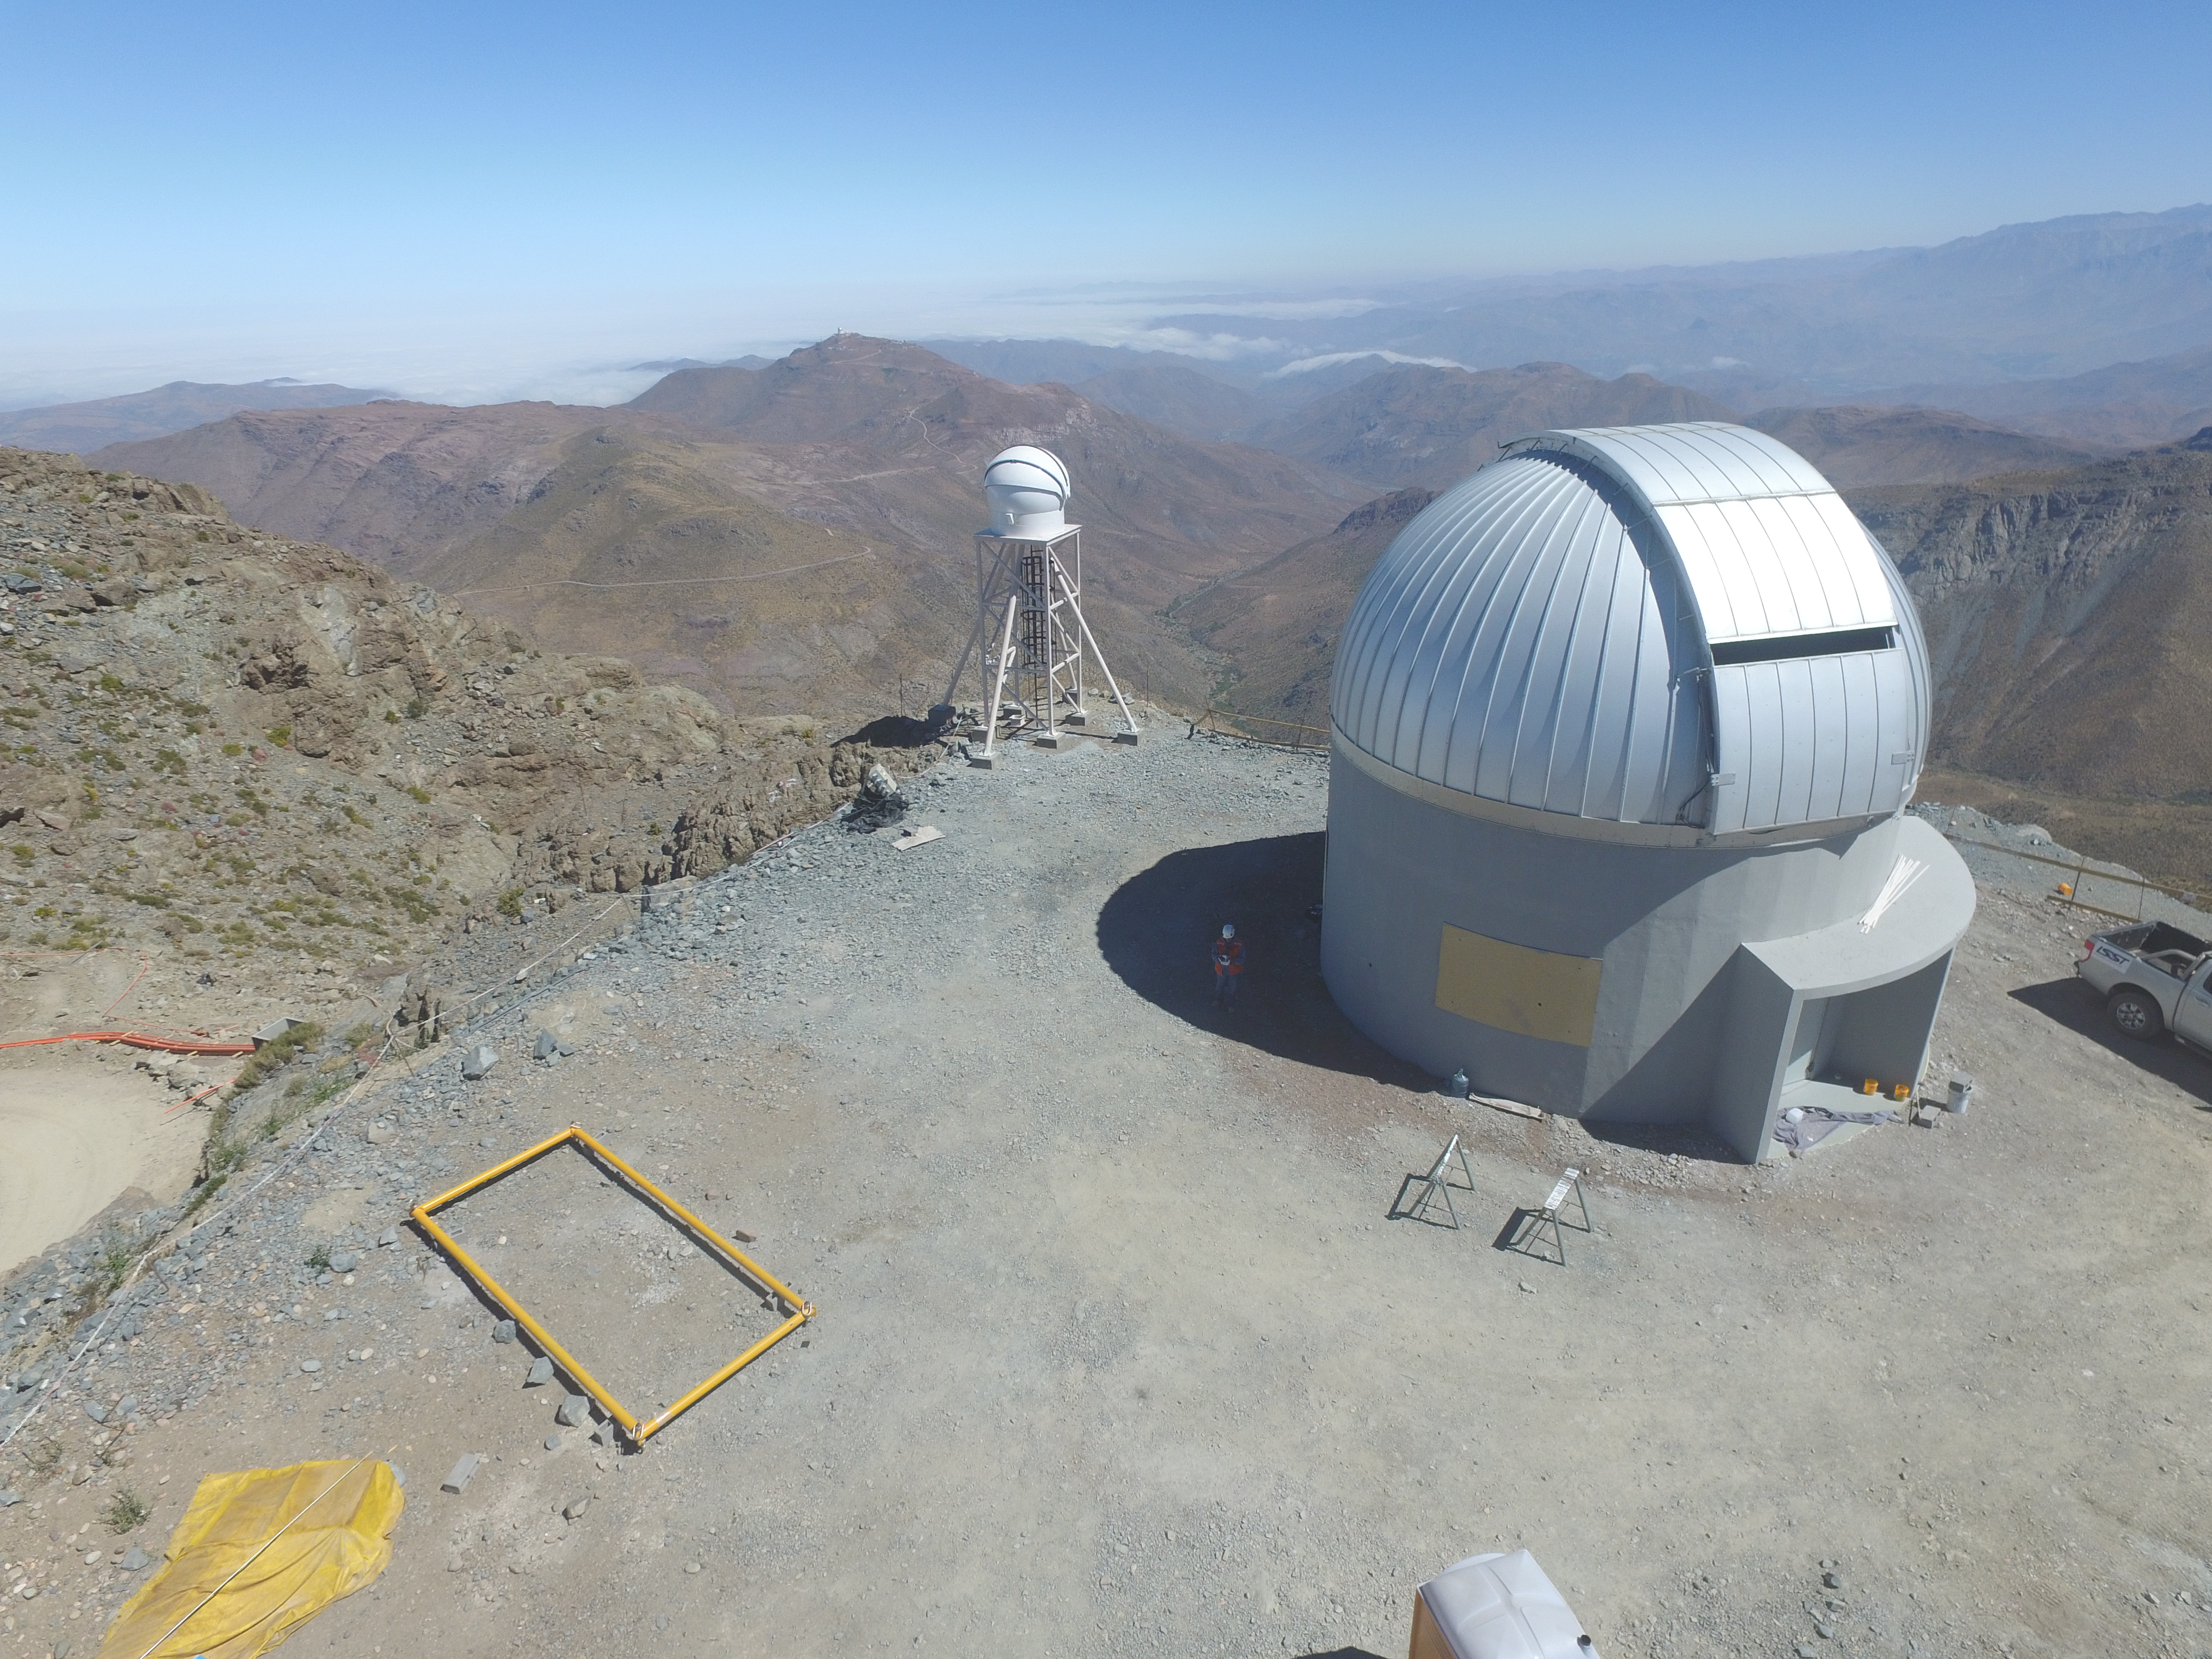

Drone Photo of LSST Facility and Environs December 2017

LSST Assembly Integration Verification (AIV) Manager Jacques Sebag submitted these aerial drone photos of the LSST facility, taken on December 28. The photos were taken after the LSST team collaborated with subcontractor Besalco to move the facility mobile roof to the flat area located on the north side of the lower enclosure. Congratulations to all for this achievement at the end of 2017!

Credit: Rubin Observatory/NSF/AURA